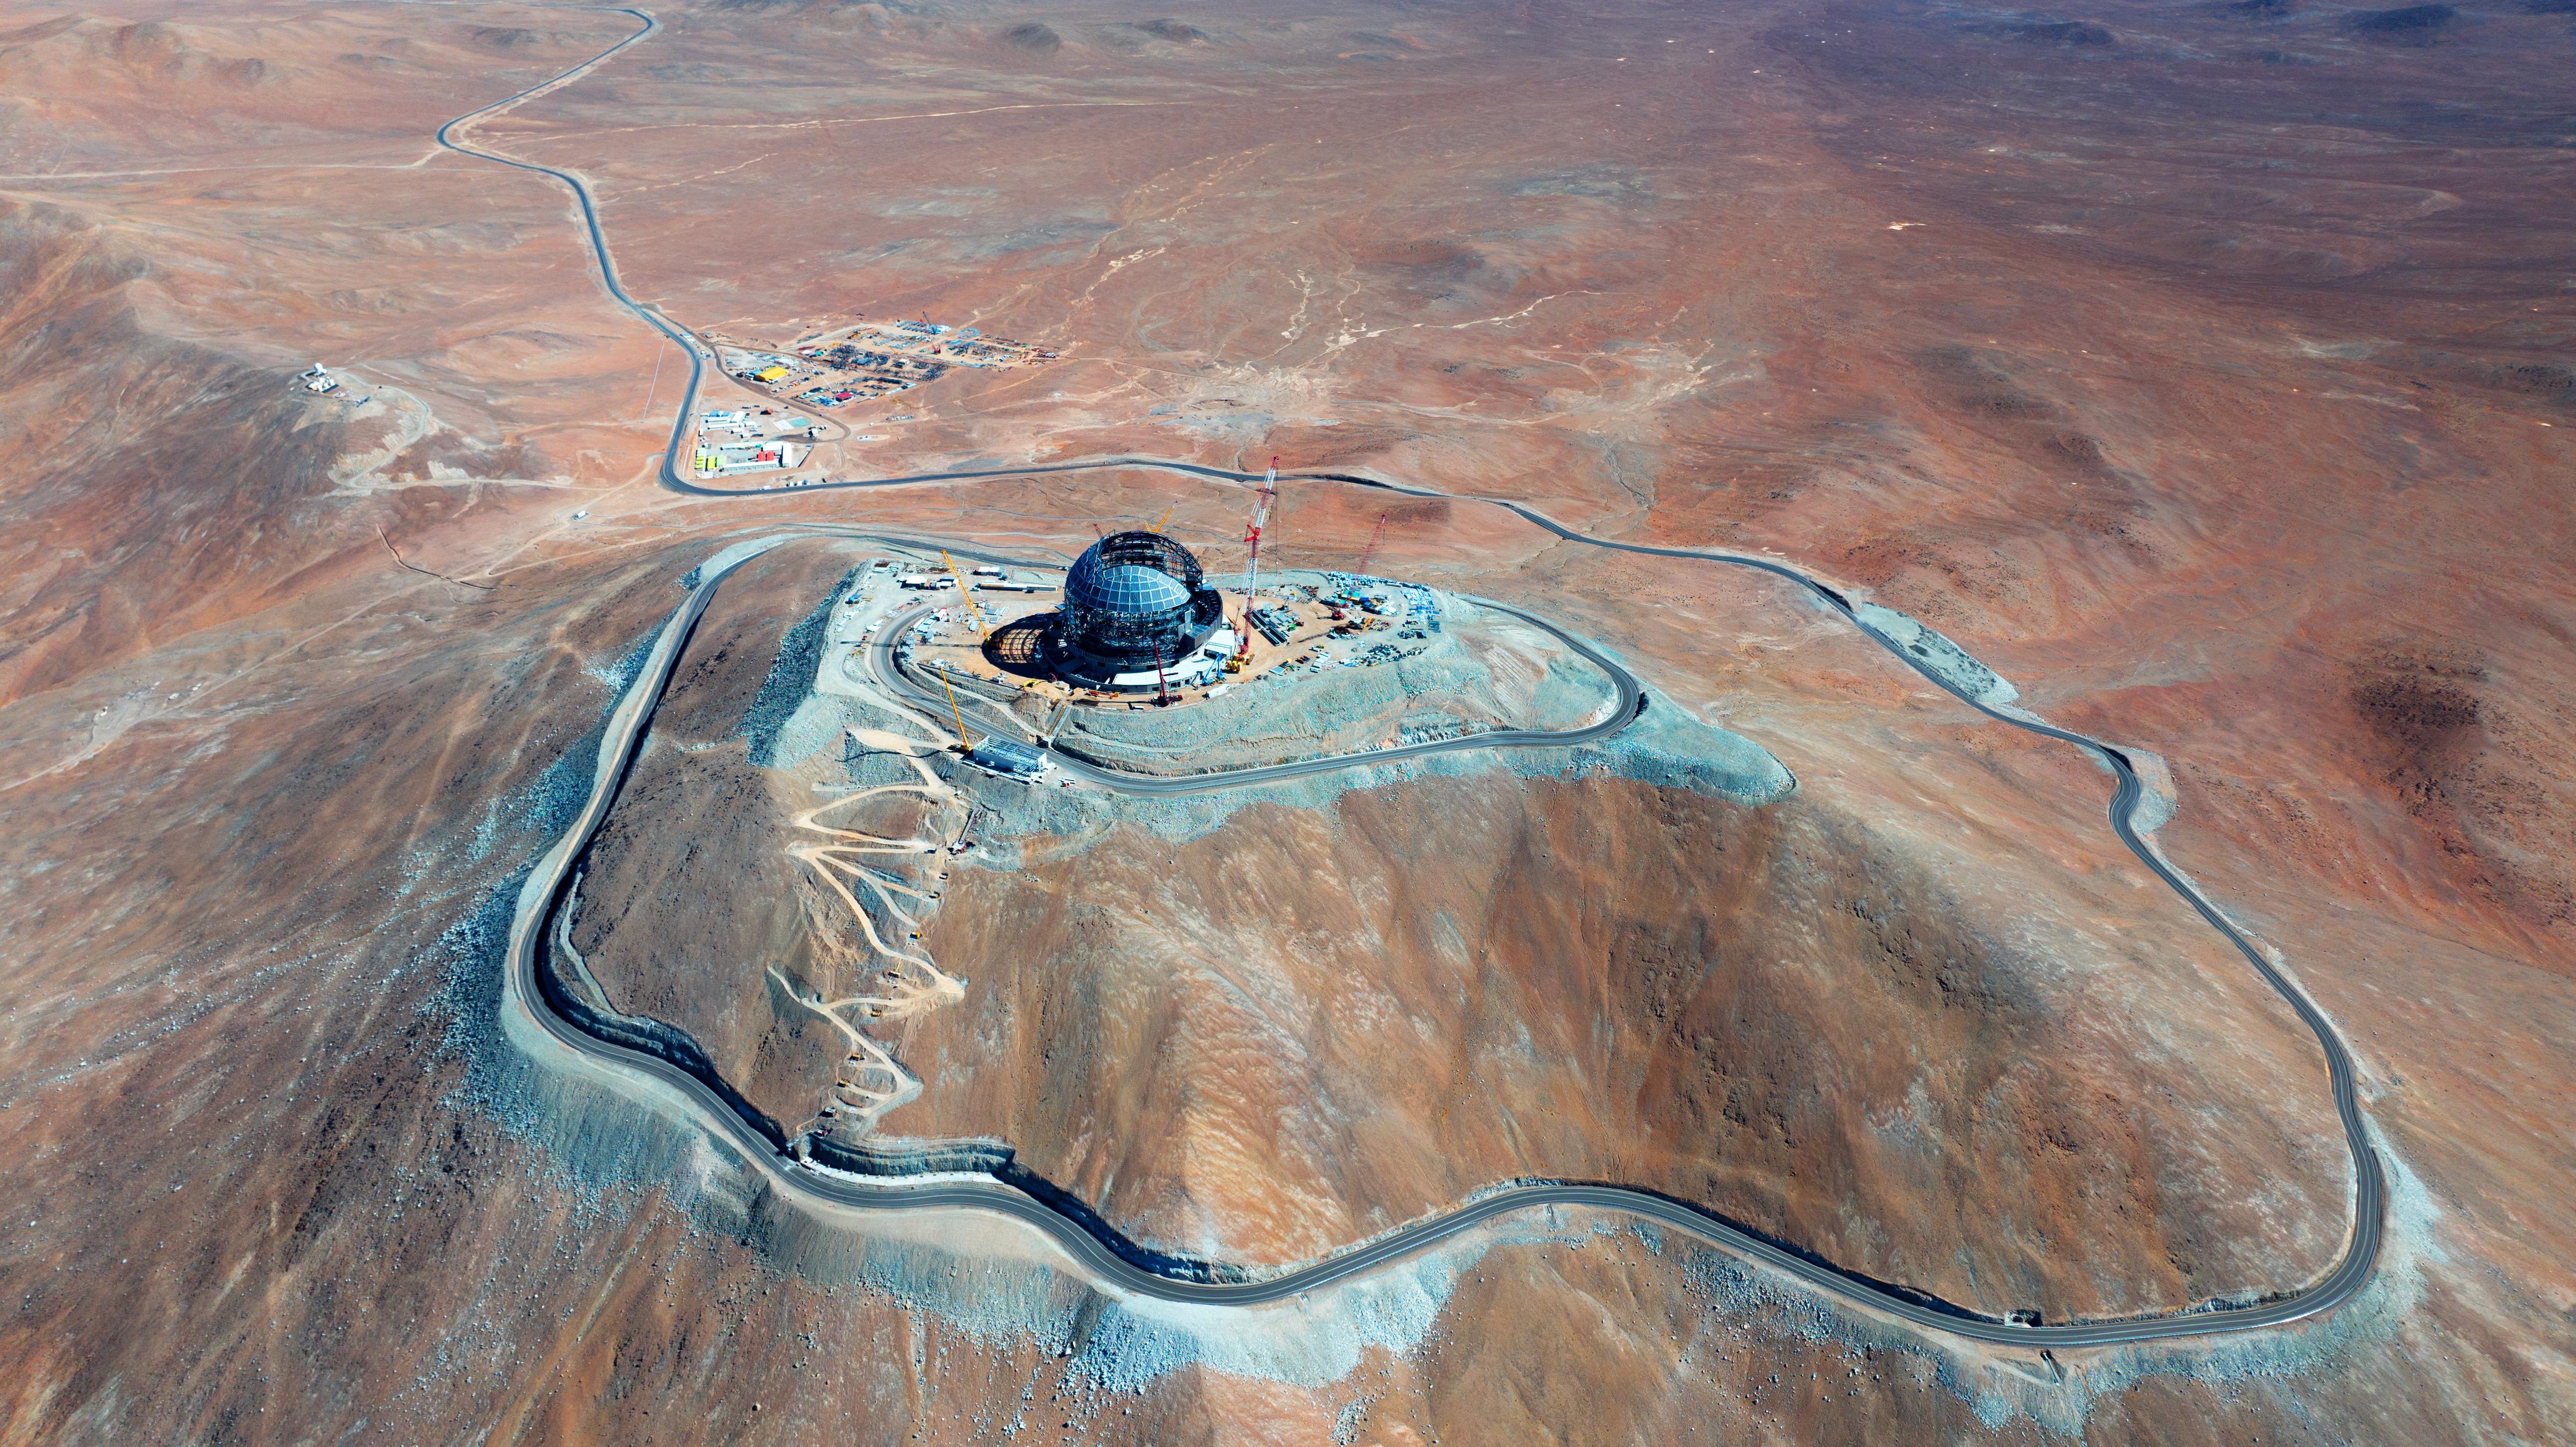

A winding road through the Atacama Desert

This drone image from June 2024 shows ESO's Extremely Large Telescope (ELT) dome against the brilliant landscape of the Atacama Desert, Chile. The winding road leading down the mountain, Cerro Armazones, leads to the basecamp for the construction staff. There, large parts of the ELT structure - such as the sliding doors - are pre-assembled and driven up the mountain to join the dome.

Credit: ESO